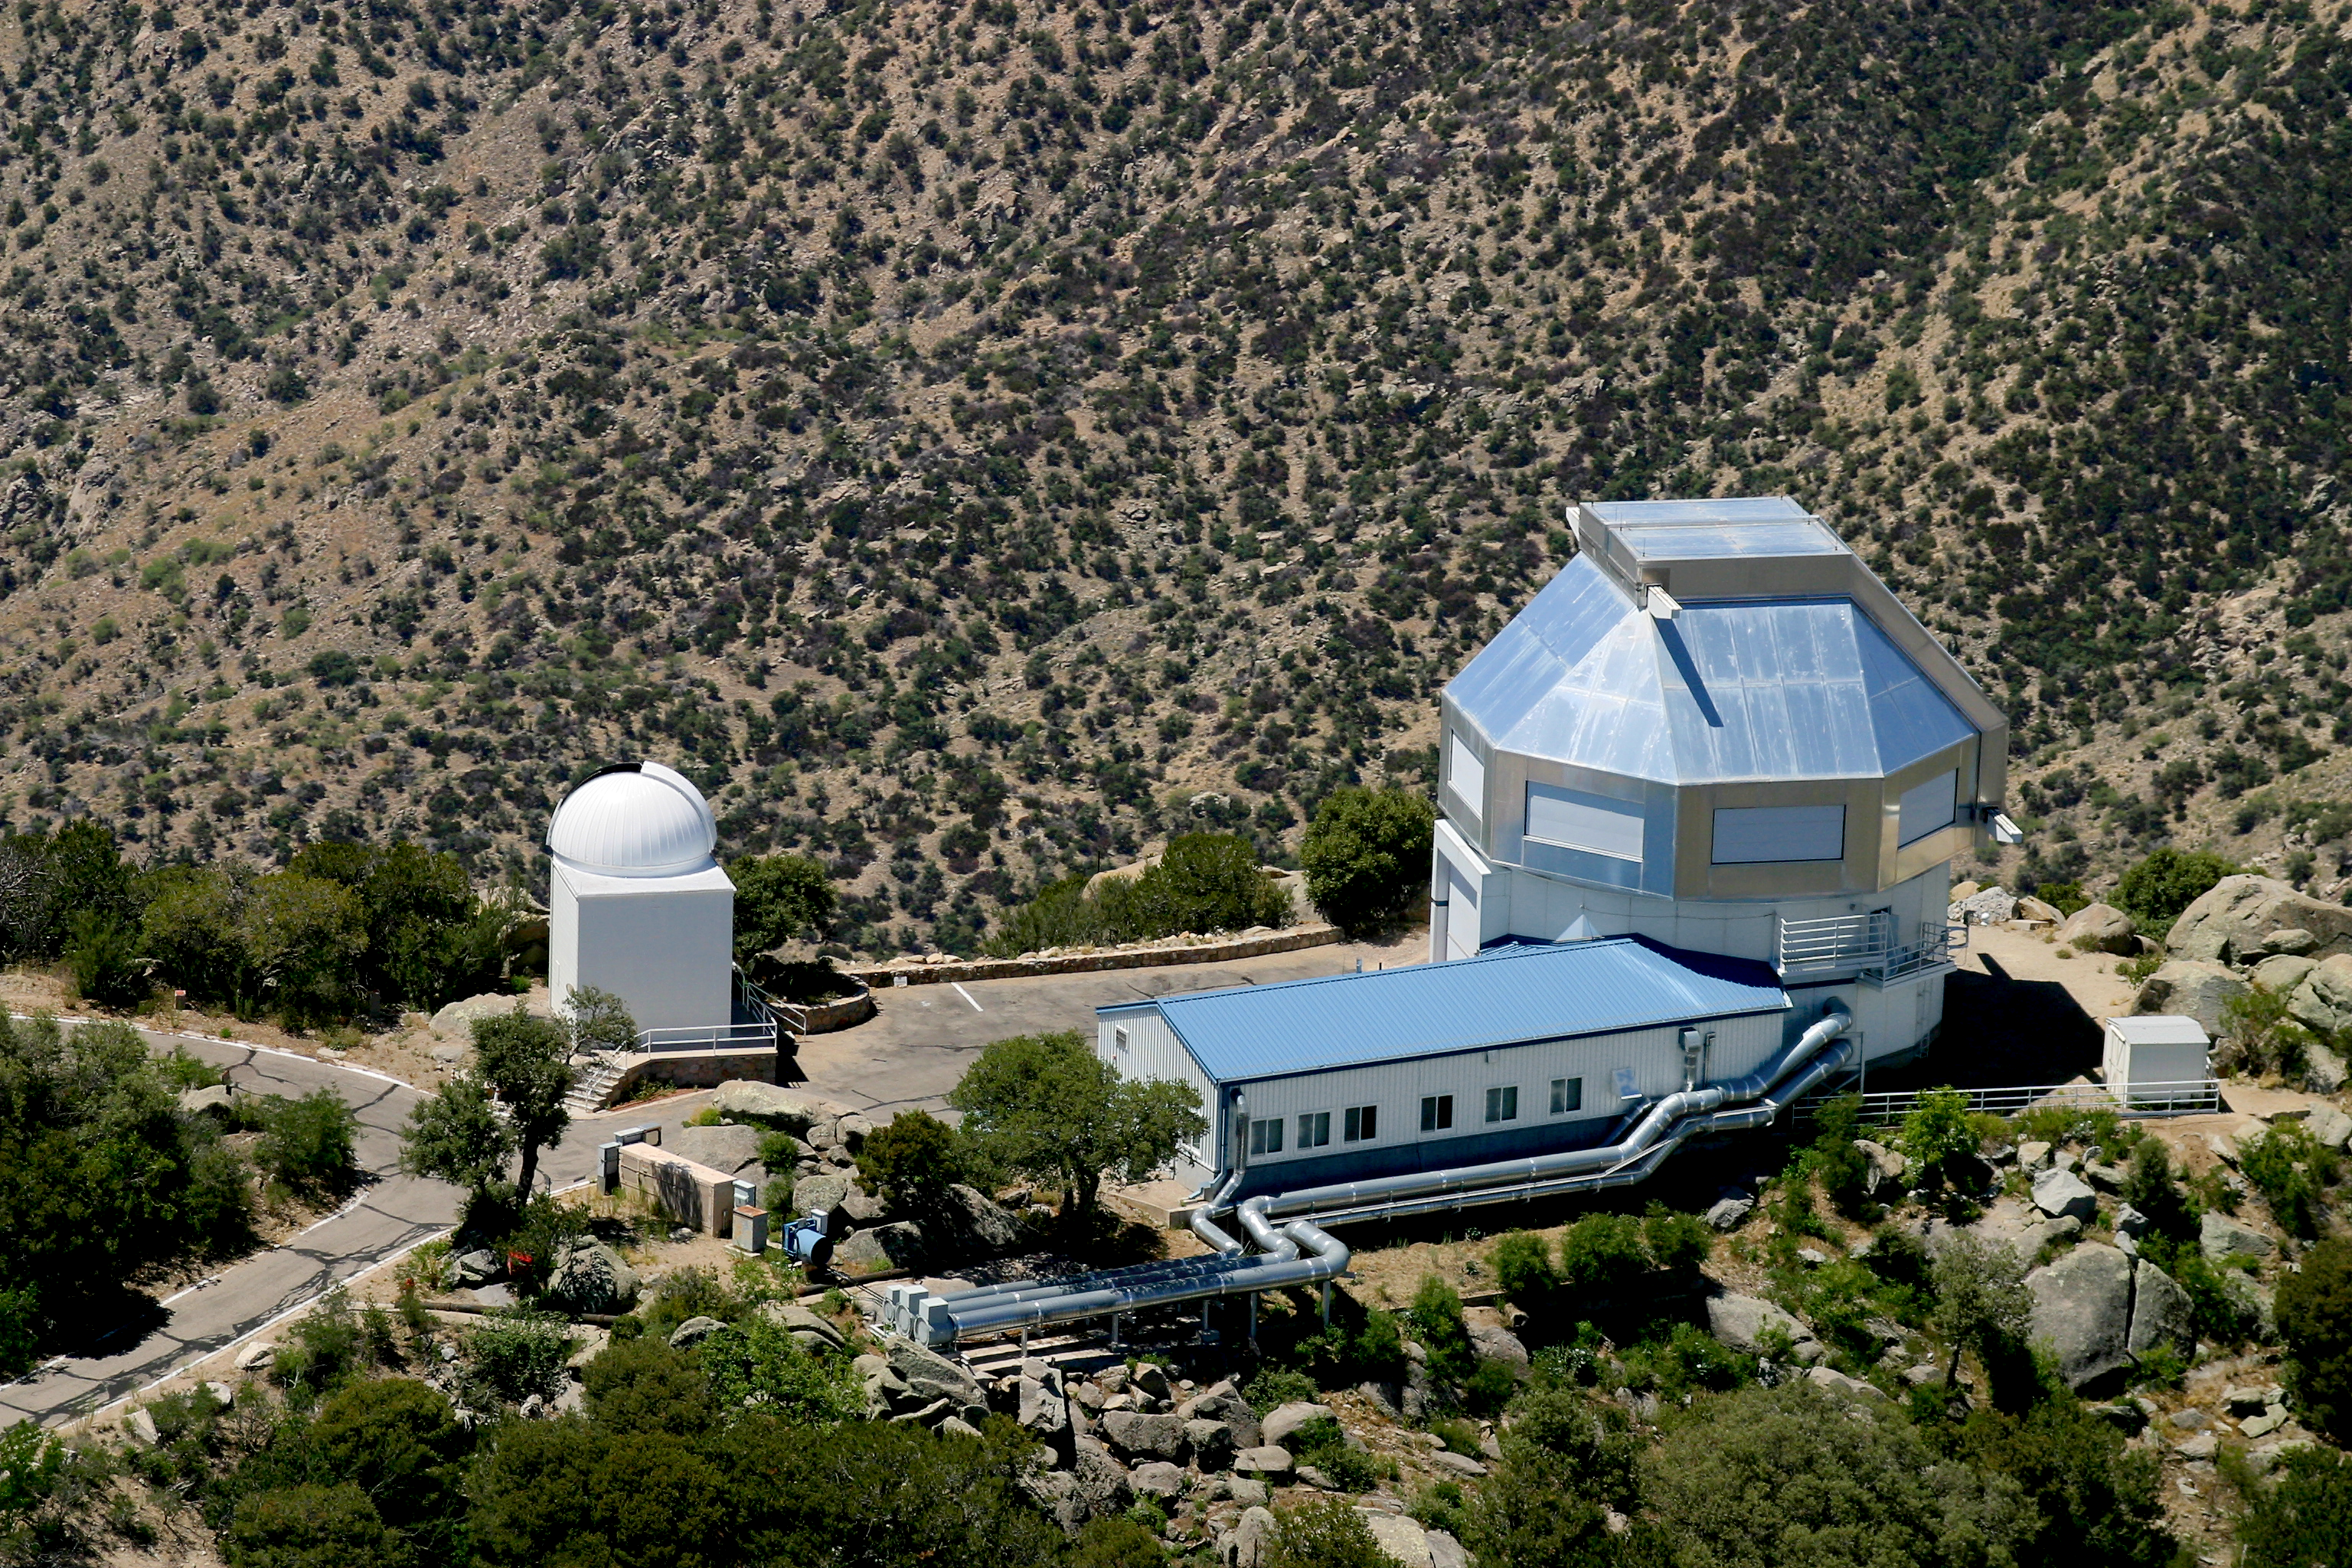

Aerial photography of Kitt Peak National Observatory, 13 June 2003

The WIYN 3.5-meter telescope (right) and its service and control buildings. At the left end of the parking lot is the (unused) 0.4-meter telescope.

Credit: NOIRLab/NSF/AURA